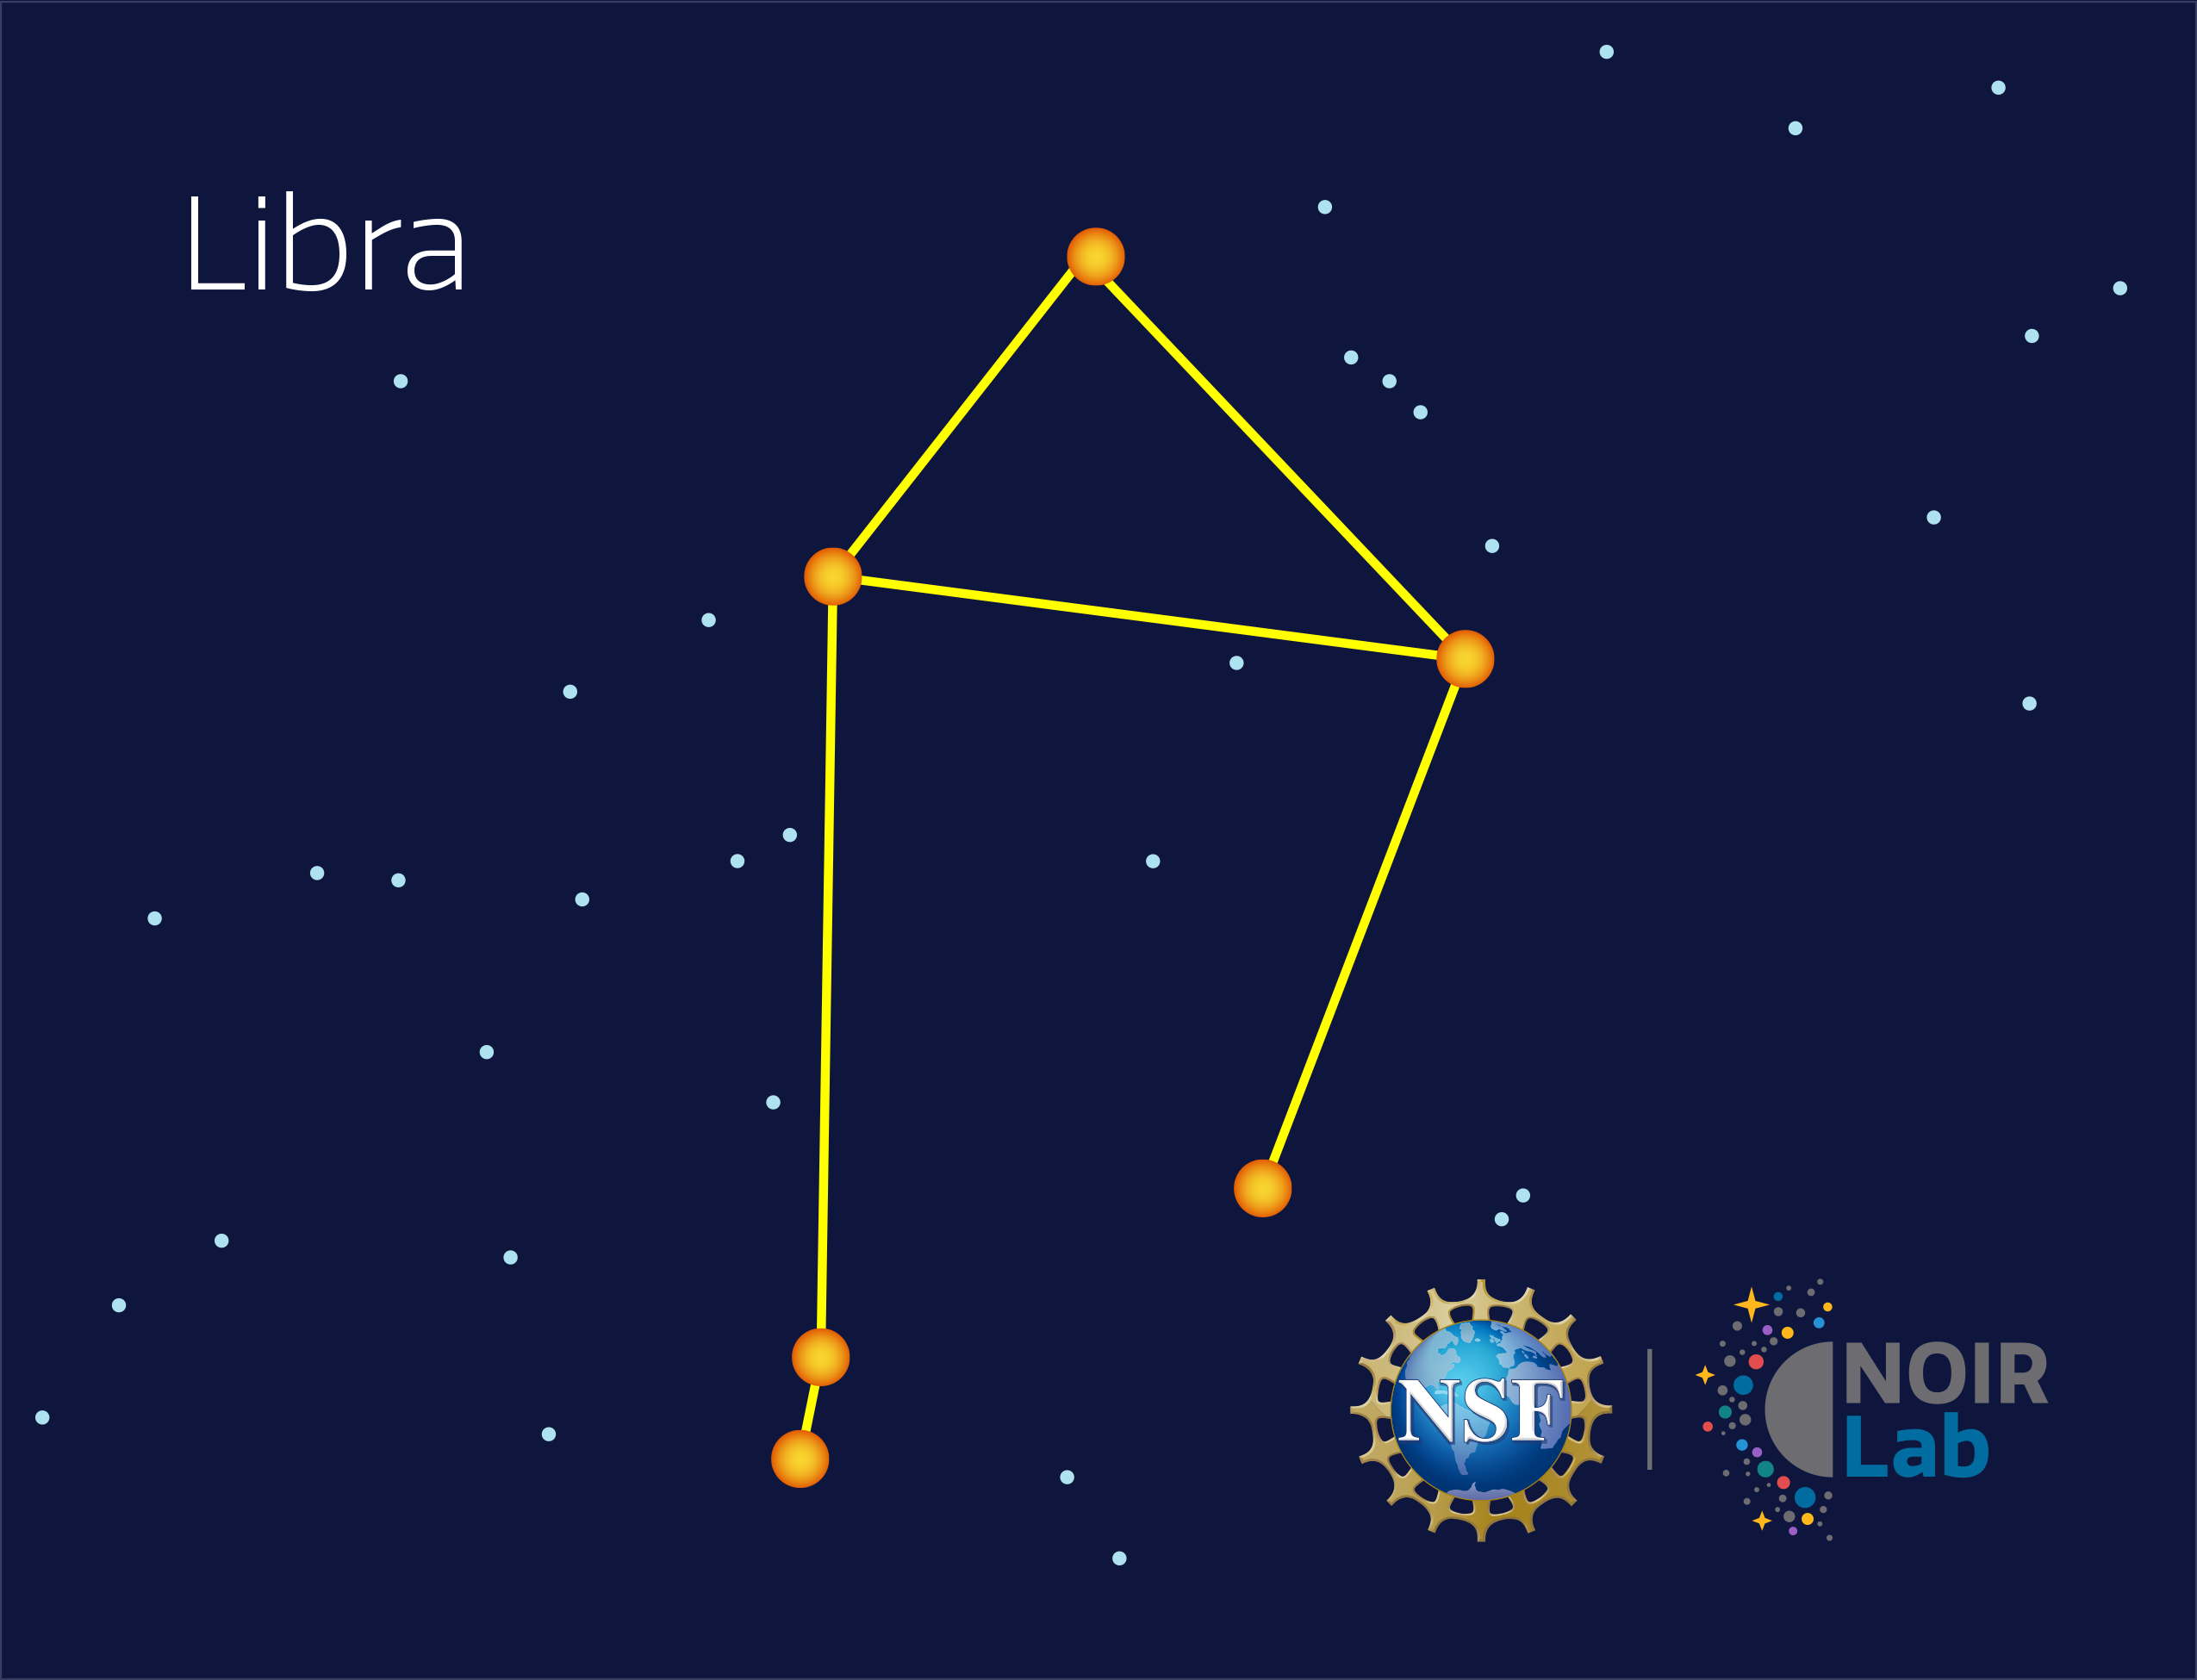

Libra

Credit: NOIRLab